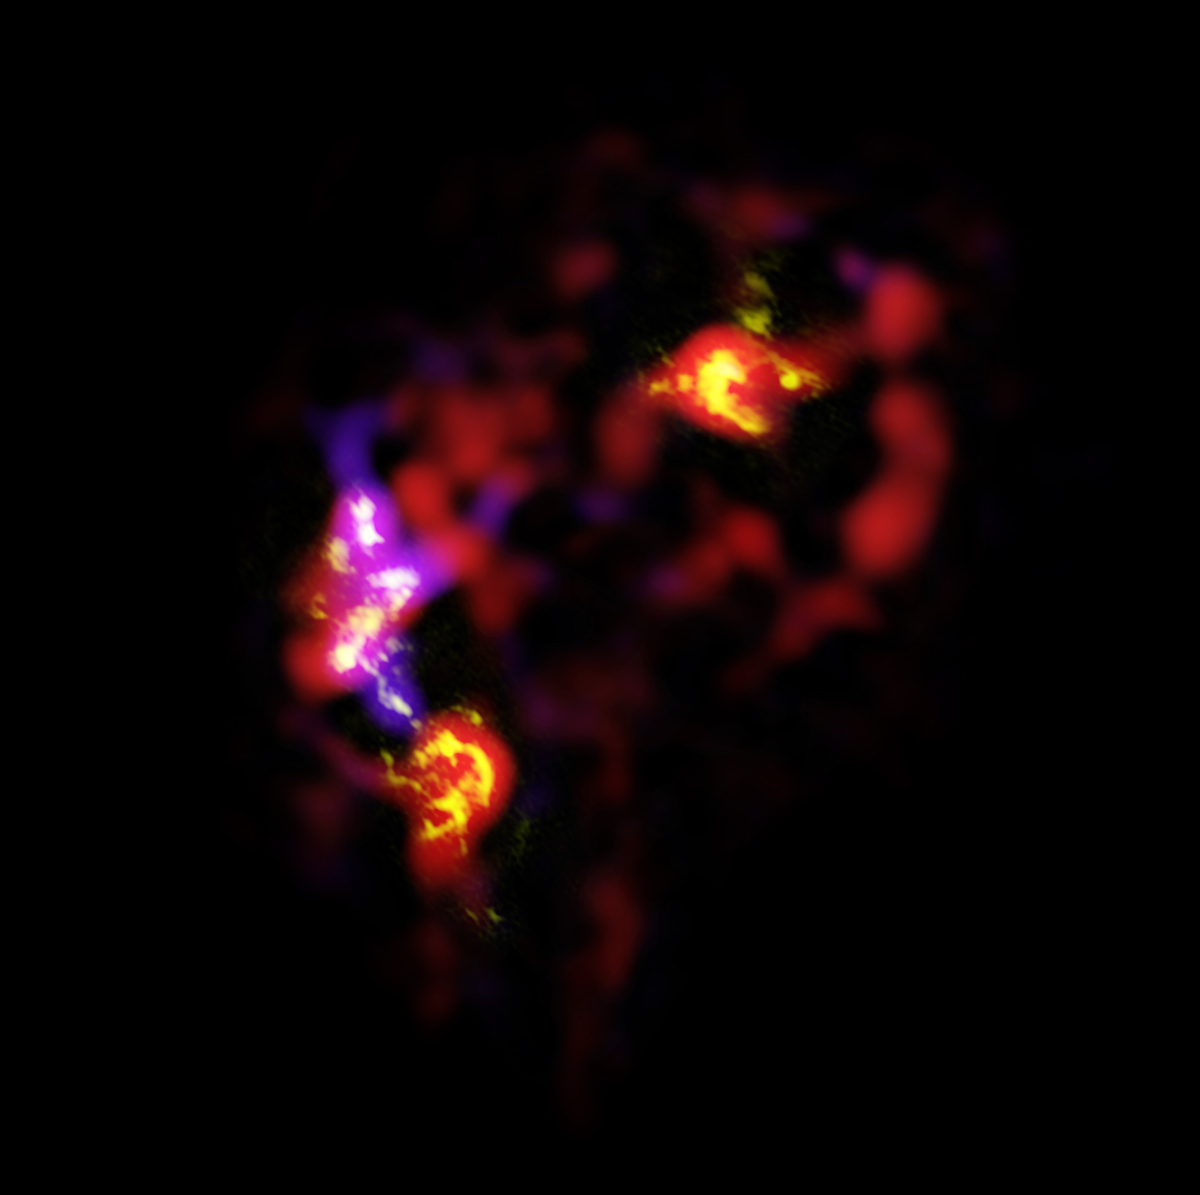

ALMA view of the Antennae Galaxies

The Antennae Galaxies (also known as NGC 4038 and 4039) are a pair of distorted colliding spiral galaxies about 70 million light-years away, in the constellation of Corvus (The Crow). This view shows an image of the galaxies made by ALMA, in two different wavelength ranges, during the observatory's early testing phase. Most of the ALMA test observations used to create this image were made using only twelve antennas working together — fewer than will be used for the first science observations — and much closer together as well. Both of these factors make the new image just a taster of what is to come. As the observatory grows, the sharpness, efficiency, and quality of its observations will increase dramatically as more antennas become available and the array grows in size. This is nevertheless the best submillimeter-wavelength image ever taken of the Antennae Galaxies and opens a new window on the submillimeter Universe.

ALMA’s view shows us something that cannot be seen at visible or infrared wavelengths: the clouds of dense cold gas from which new stars form. The ALMA observations were made at specific wavelengths of millimeter and submillimeter light (ALMA bands 3 and 7), tuned to detect carbon monoxide molecules in the otherwise invisible hydrogen clouds, where new stars are forming.

Massive concentrations of gas are found not only in the hearts of the two galaxies, but also in the chaotic region where they are colliding. Here, the total amount of gas is billions of times the mass of the Sun — a rich reservoir of material for future generations of stars. Observations like these will be vital in helping us understand how galaxy collisions can trigger the birth of new stars. This is just one example of how ALMA reveals parts of the Universe that cannot be seen with visible-light and infrared telescopes.

Credit: ALMA (ESO/NAOJ/NRAO)